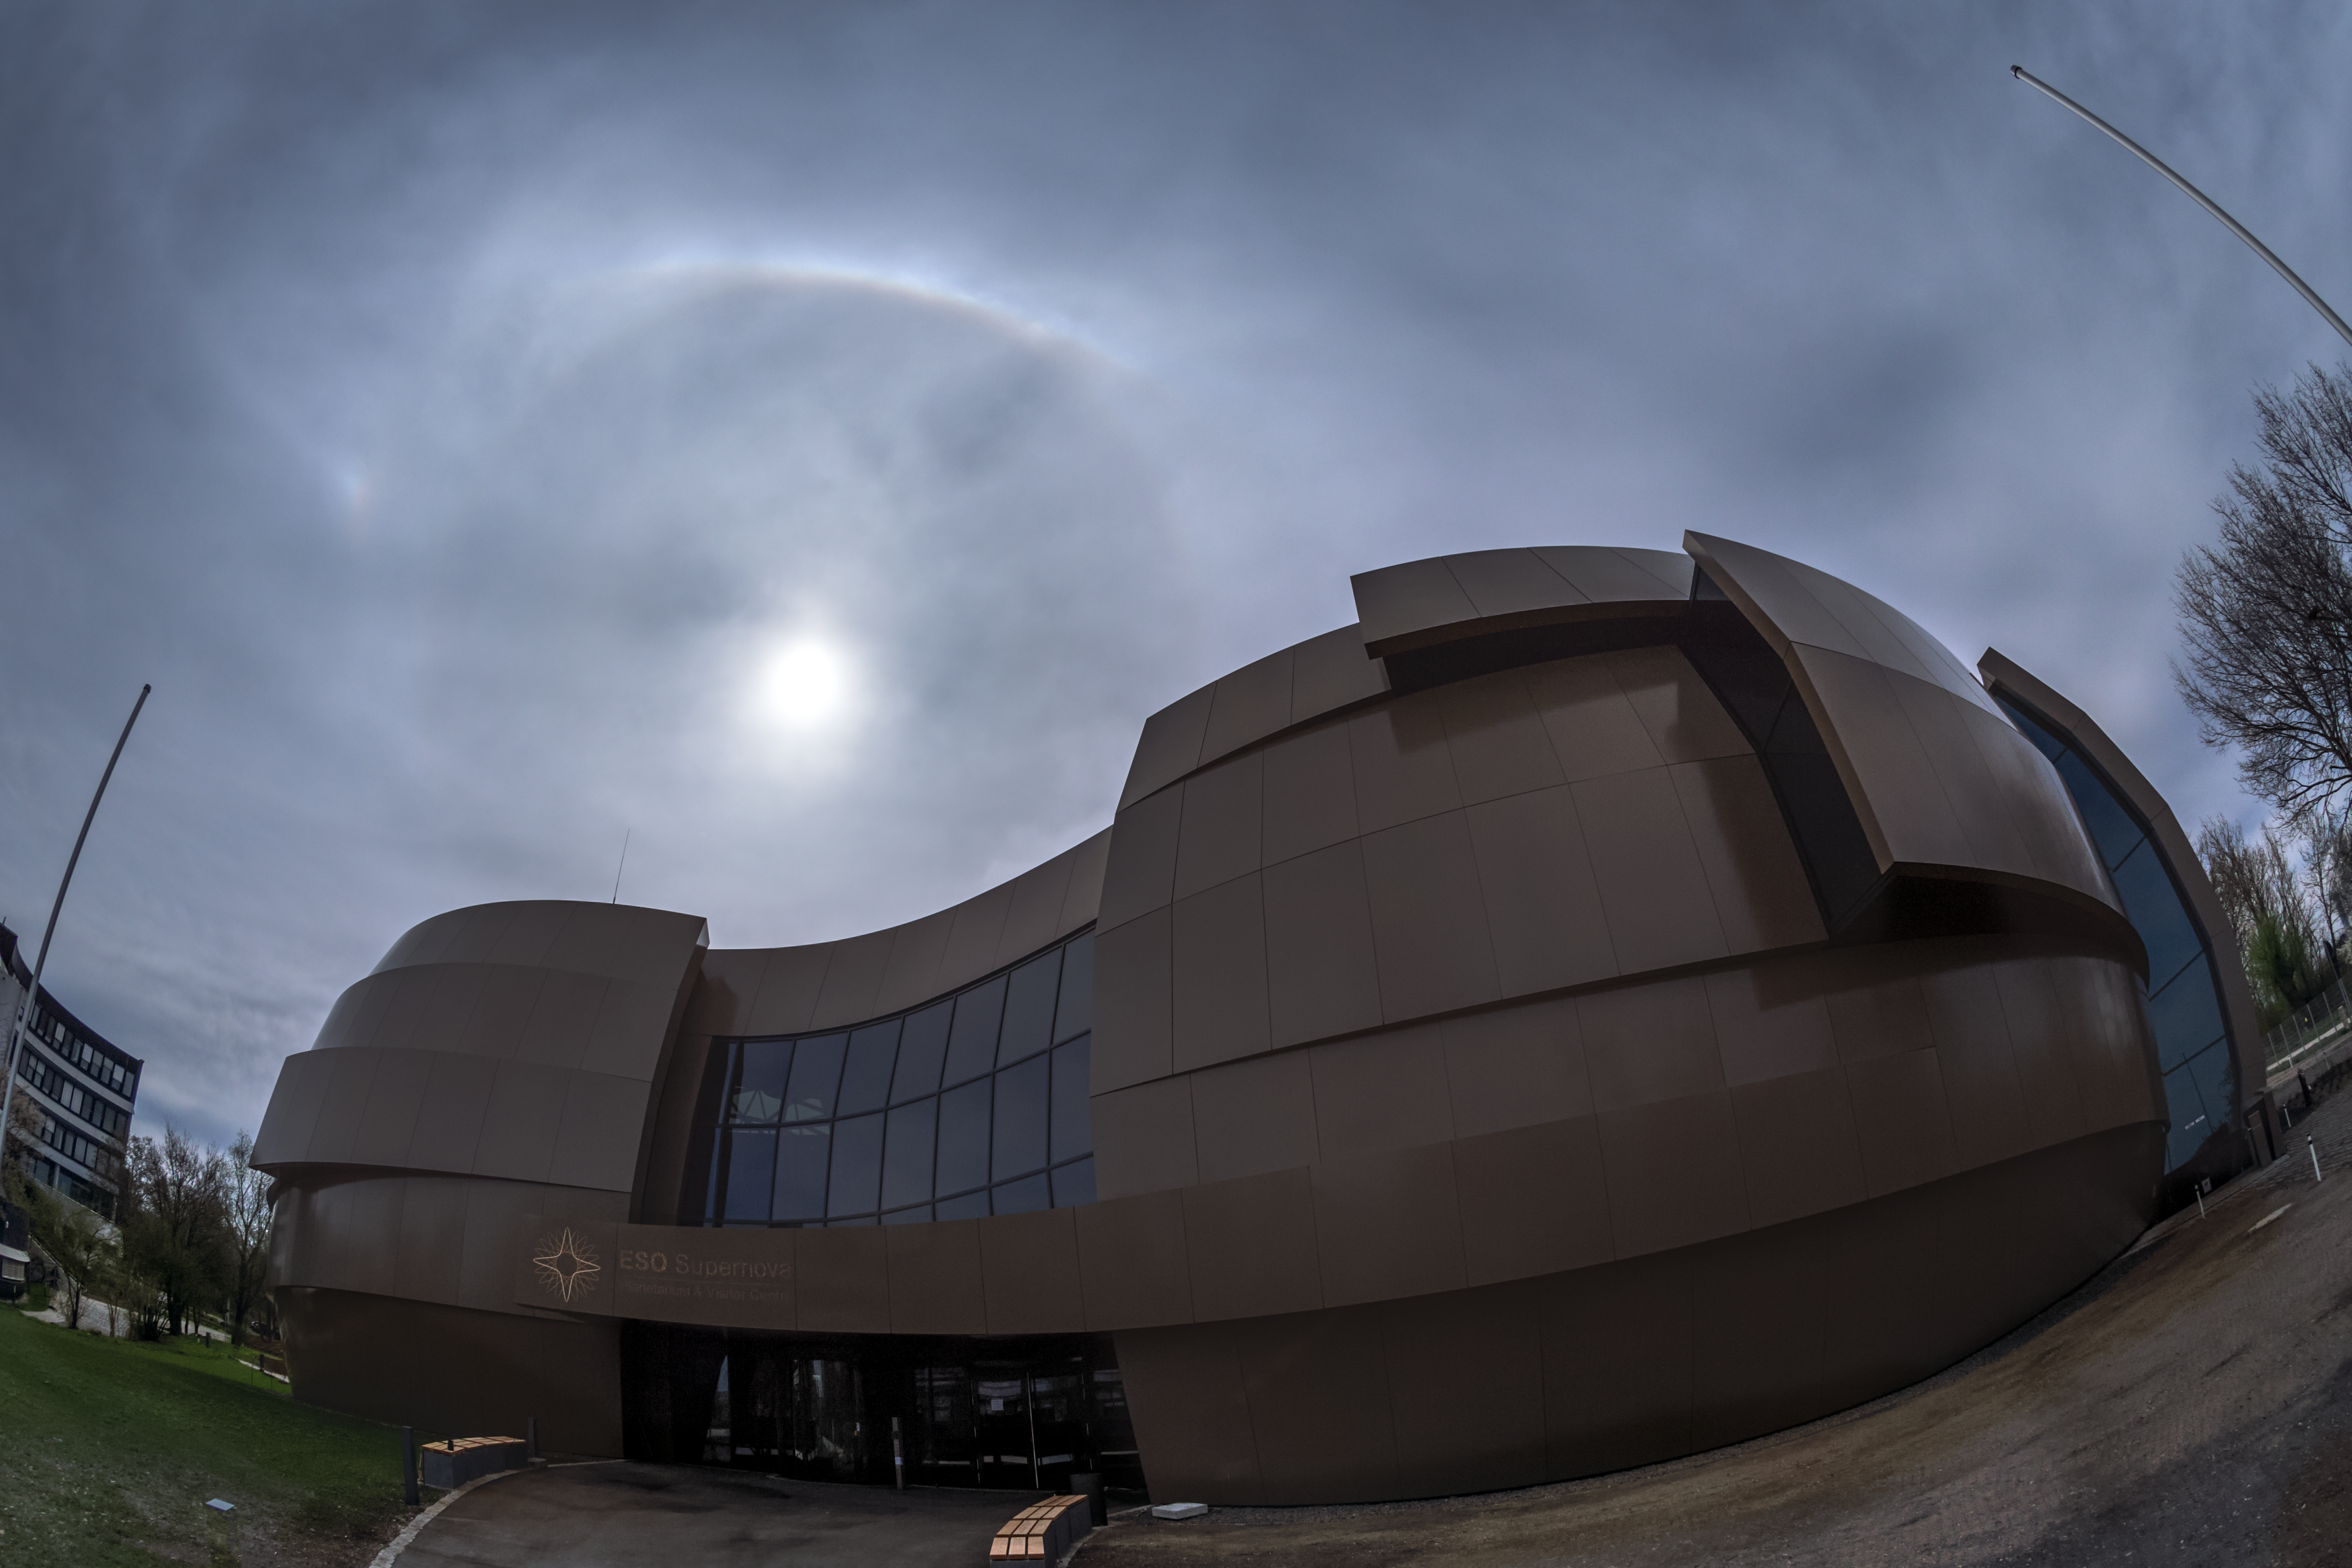

Bright halo over the ESO Supernova

On the 15 April 2018 bright halo phenomenon appeared over ESO Supernova Planetarium & Visitor Centre. A halo is an optical phenomenon produced by light (in this case solar) interacting with ice crystals suspended in the atmosphere. Several features can be seen in this photo: the 22º halo, a parhelium with related parhelic circle and the upper tangent arc. More information about halo formations is available here.

Credit: ESO/P. Horálek